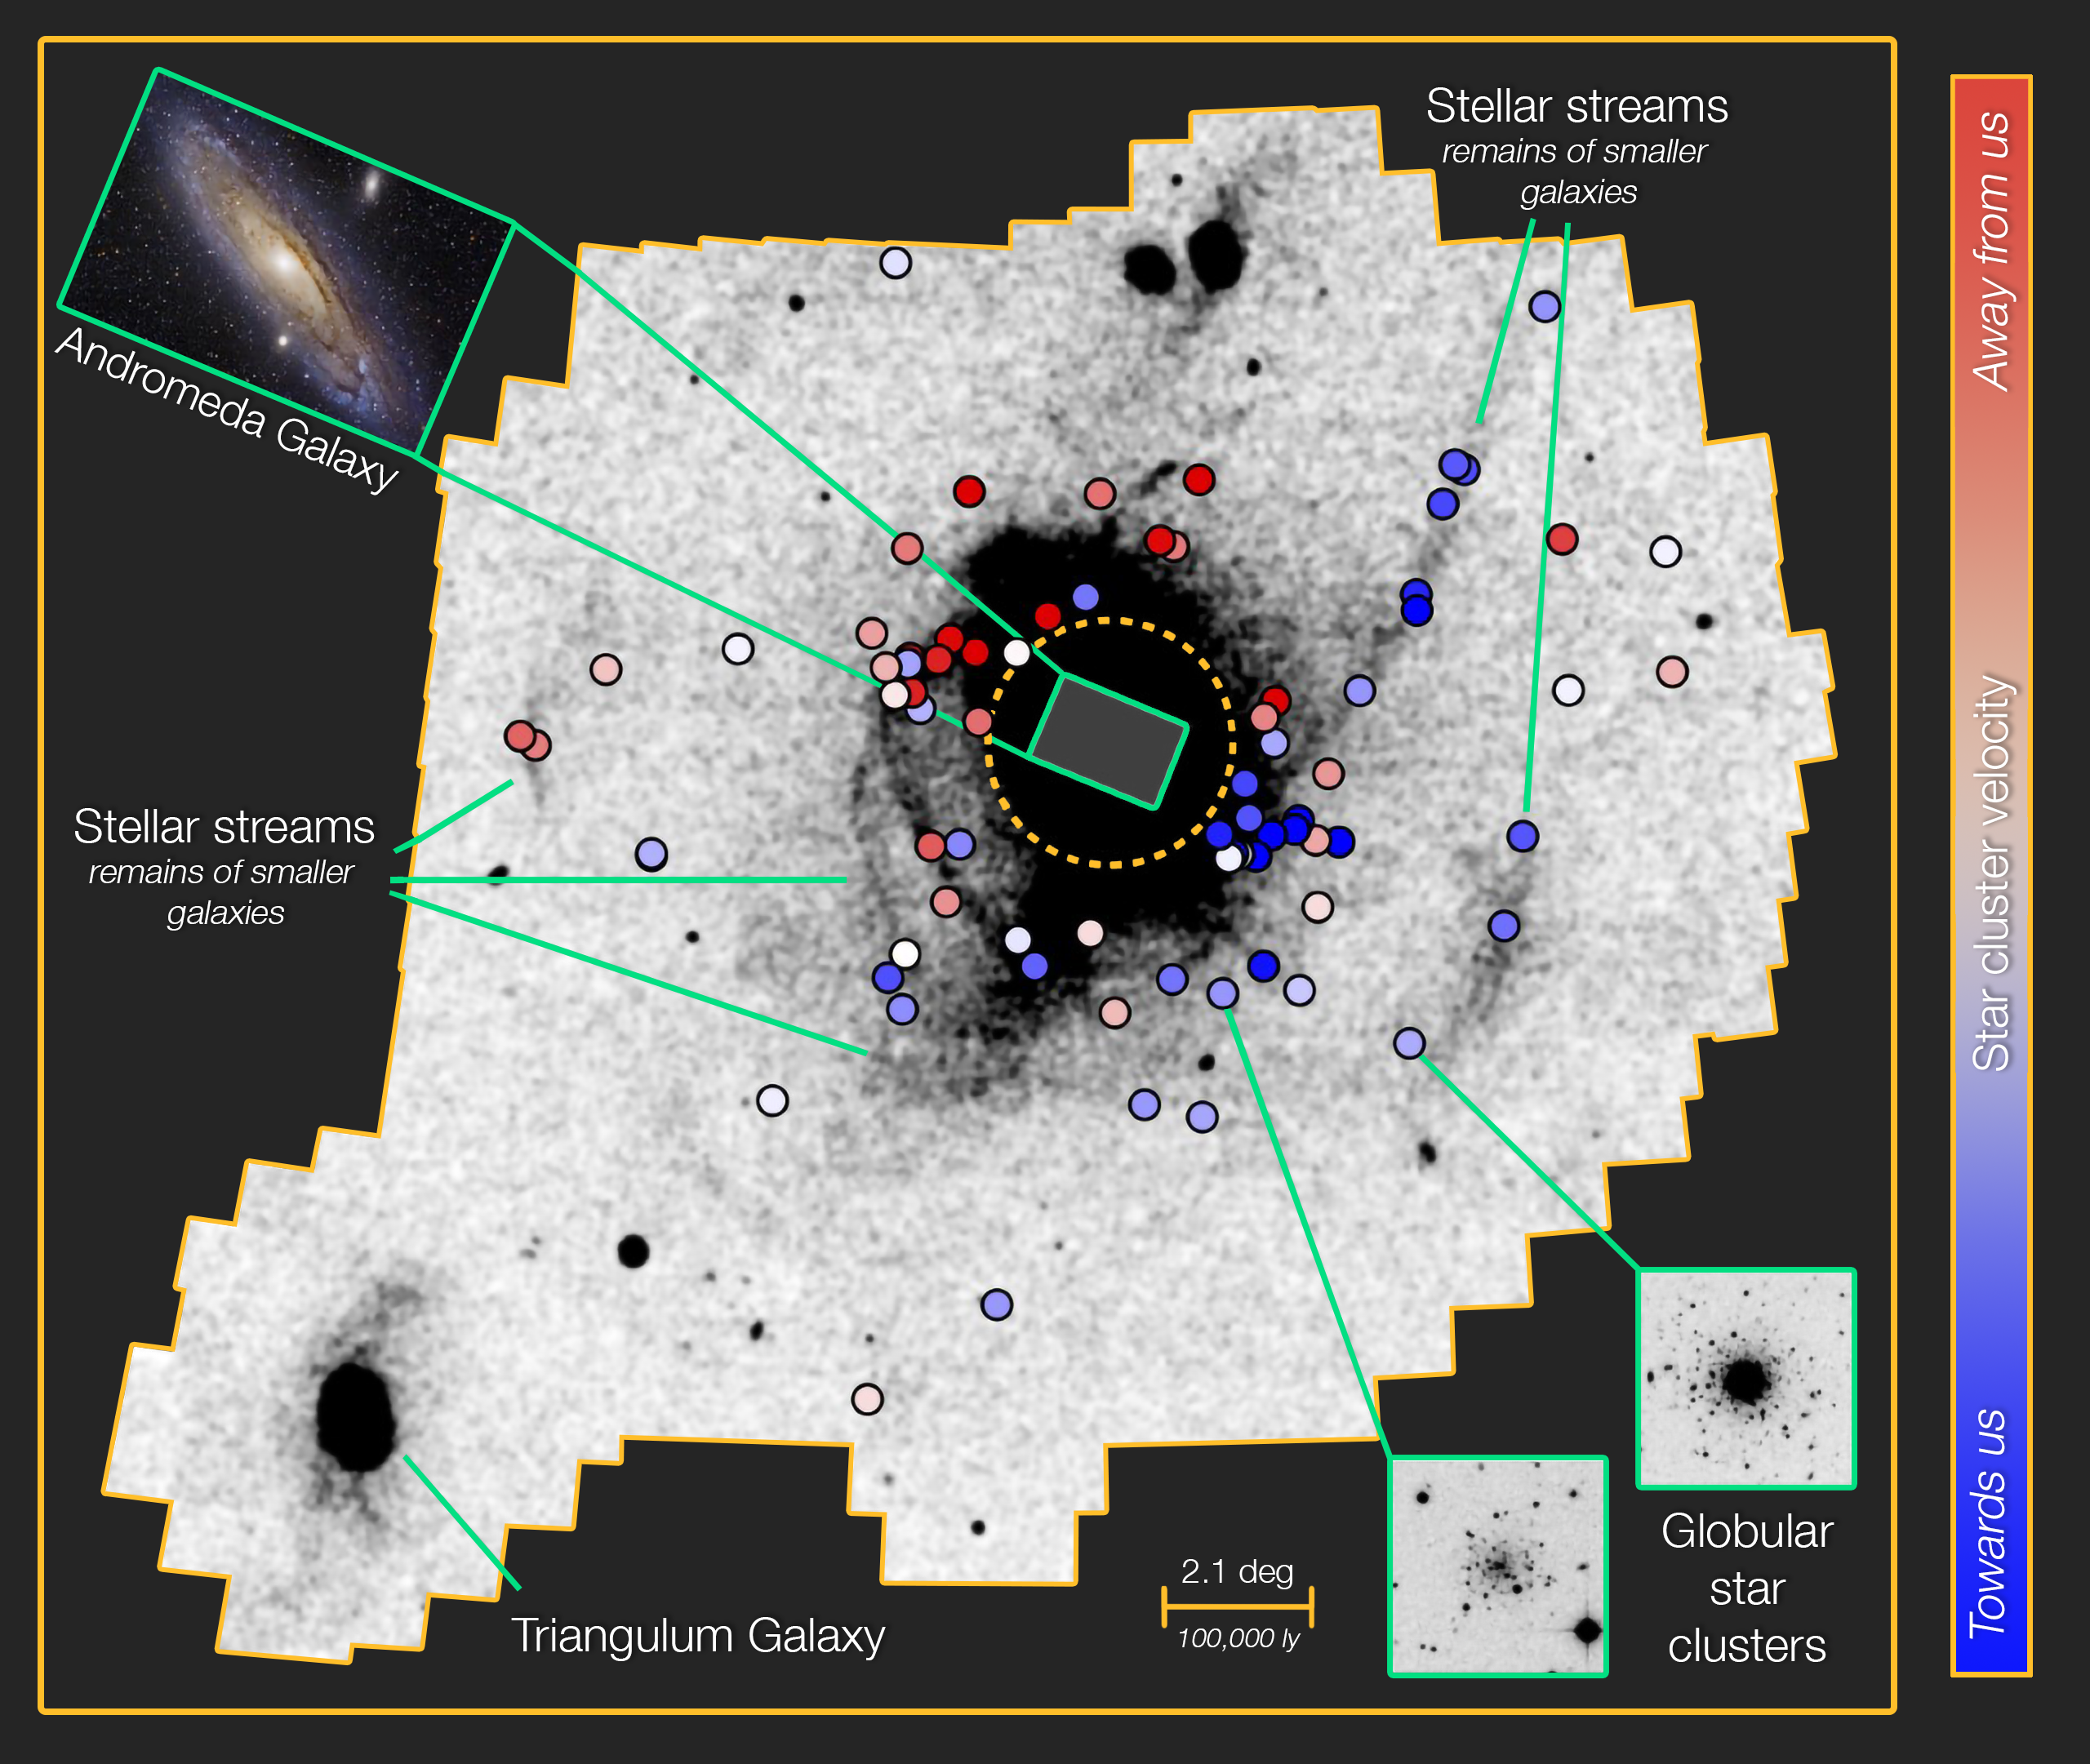

Two Ancient Migration Events in the Andromeda Galaxy

The globular clusters studied (lower right insets), indicated by colored circles, are located in the outer halo of the Andromeda Galaxy, beyond the bright disk of the galaxy (upper left inset). The star clusters separate into two groups — those associated and unassociated with stellar streams — that have very different orbits, a result that points to two discrete migration events in the history of the galaxy. The color of each circle indicates the line-of-sight velocity of the corresponding star cluster.

Credit: Australian National University/NOIRLab/NSF/AURA